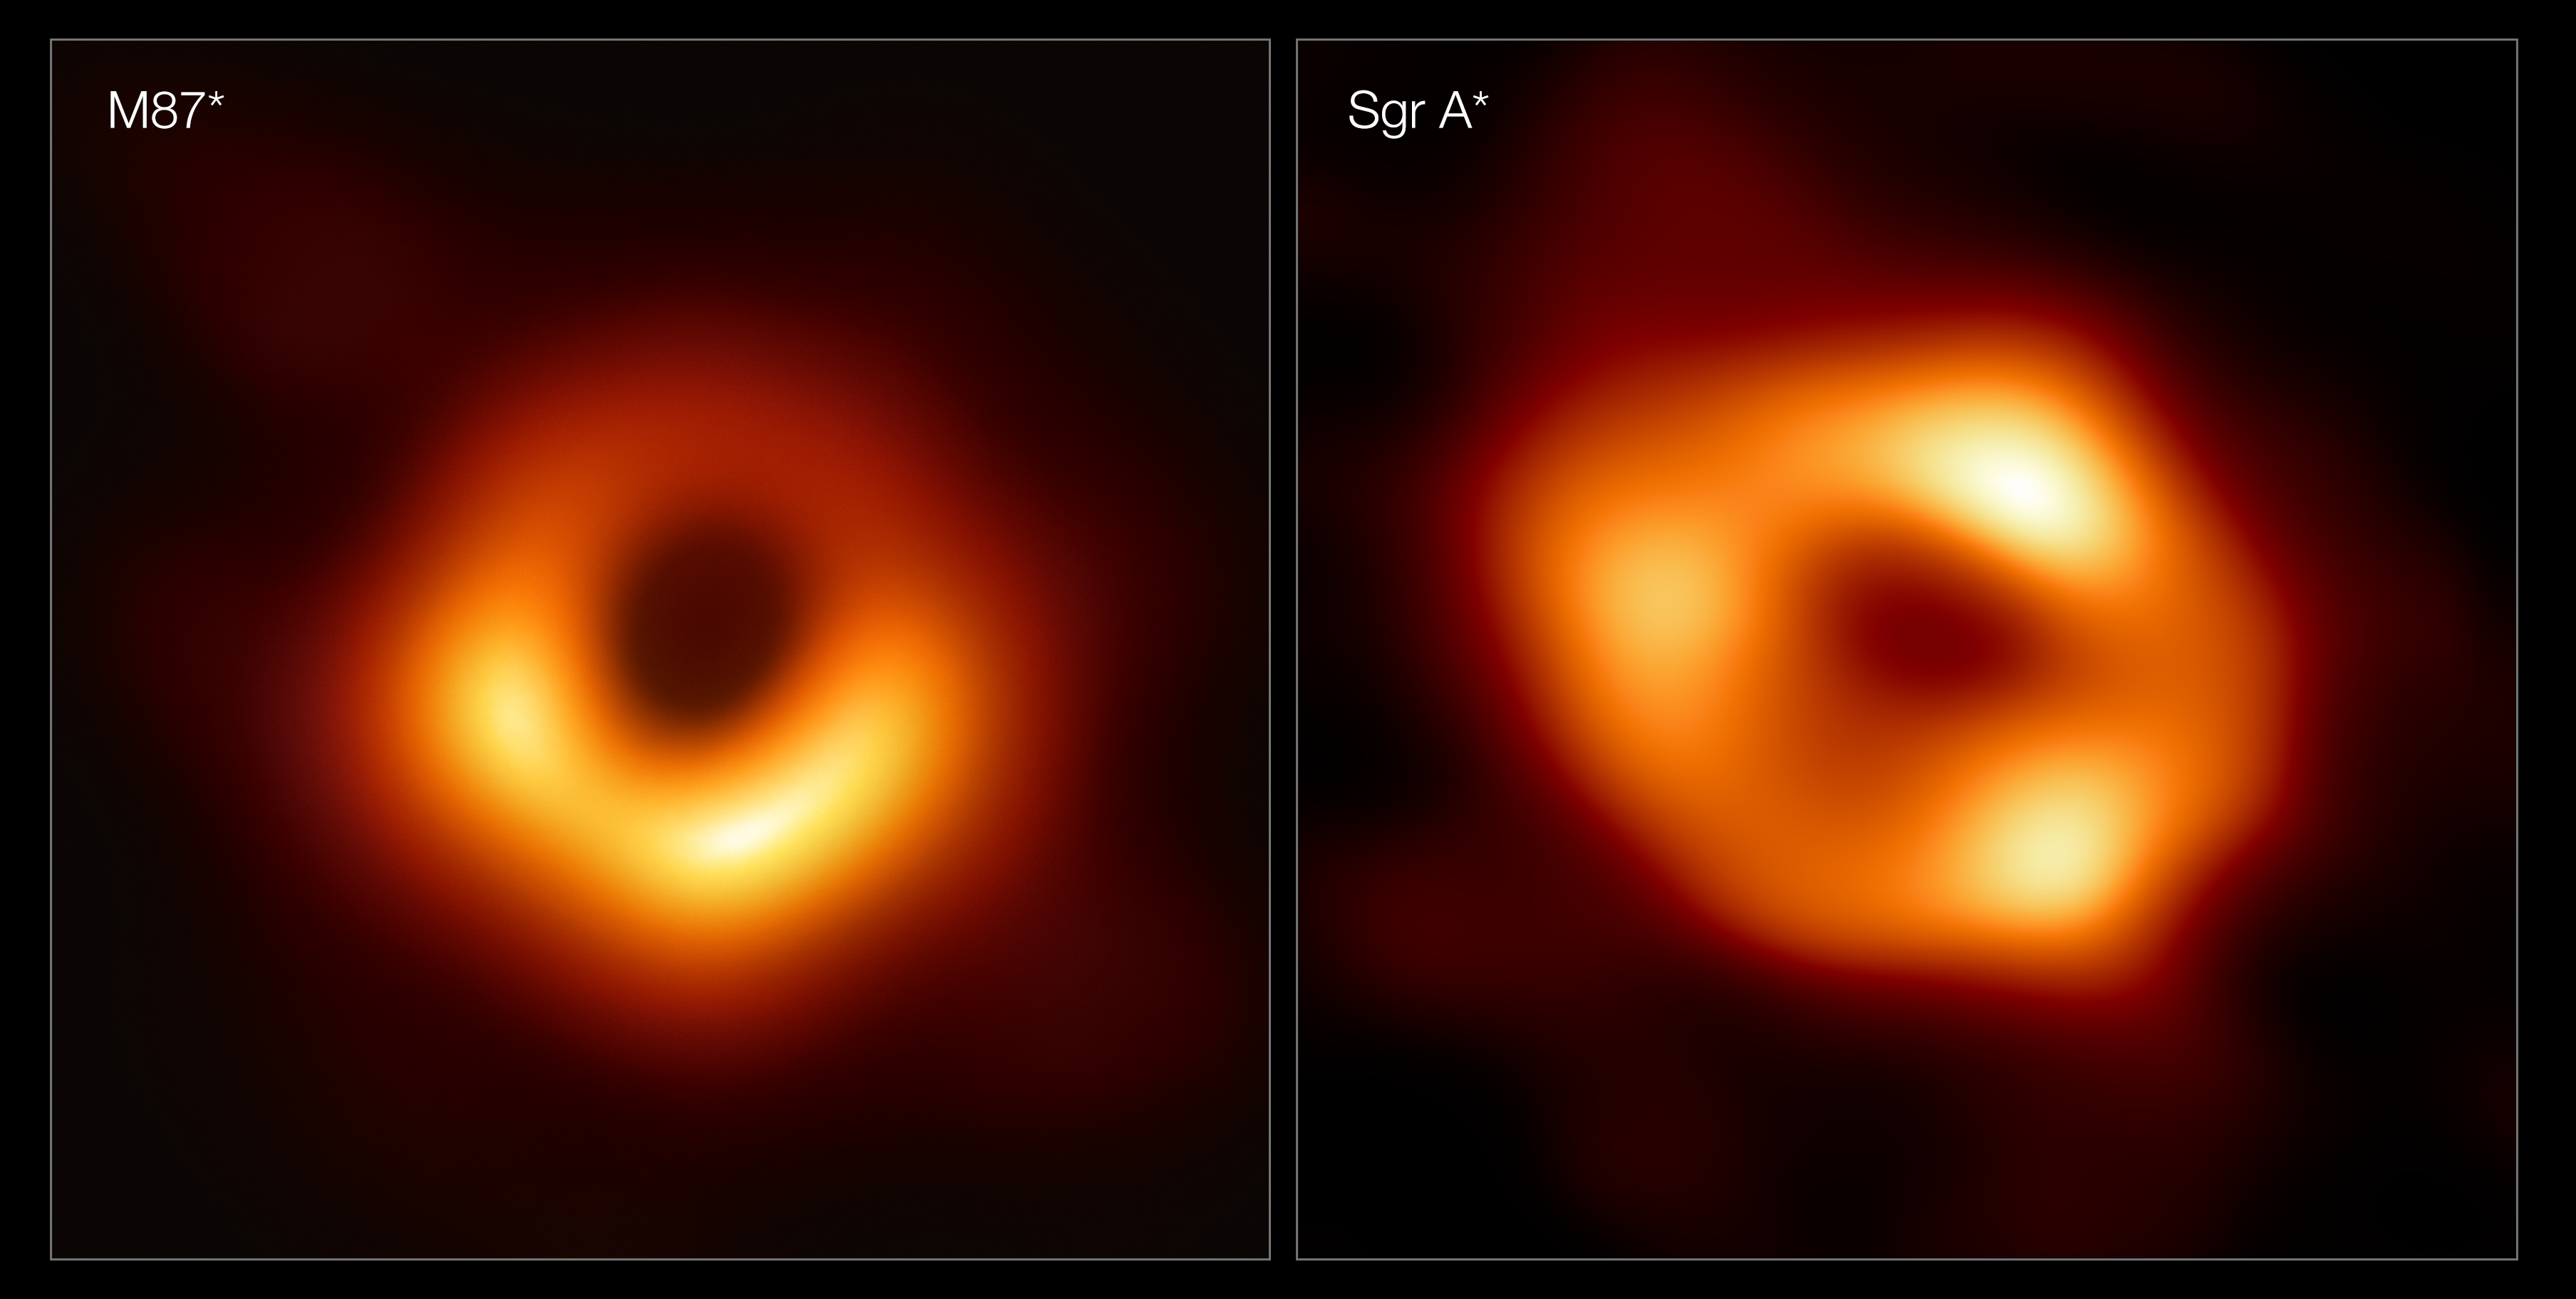

Side by side of the first two images of black holes

These panels show the first two images ever taken of black holes. On the left is M87*, the supermassive black hole at the centre of the galaxy Messier 87 (M87), 55 million light-years away. On the right is Sagittarius A* (Sgr A*), the black hole at the centre of our Milky Way. The two images show the black holes as they would appear in the sky, with their bright rings appearing to be roughly the same size, despite M87* being around a thousand times larger than Sgr A*. The images were captured by the Event Horizon Telescope (EHT), a global network of radio telescopes including the Atacama Large Millimeter/submillimeter Array (ALMA) and Atacama Pathfinder EXperiment (APEX), in which ESO is co-owner.

Credit: EHT Collaboration